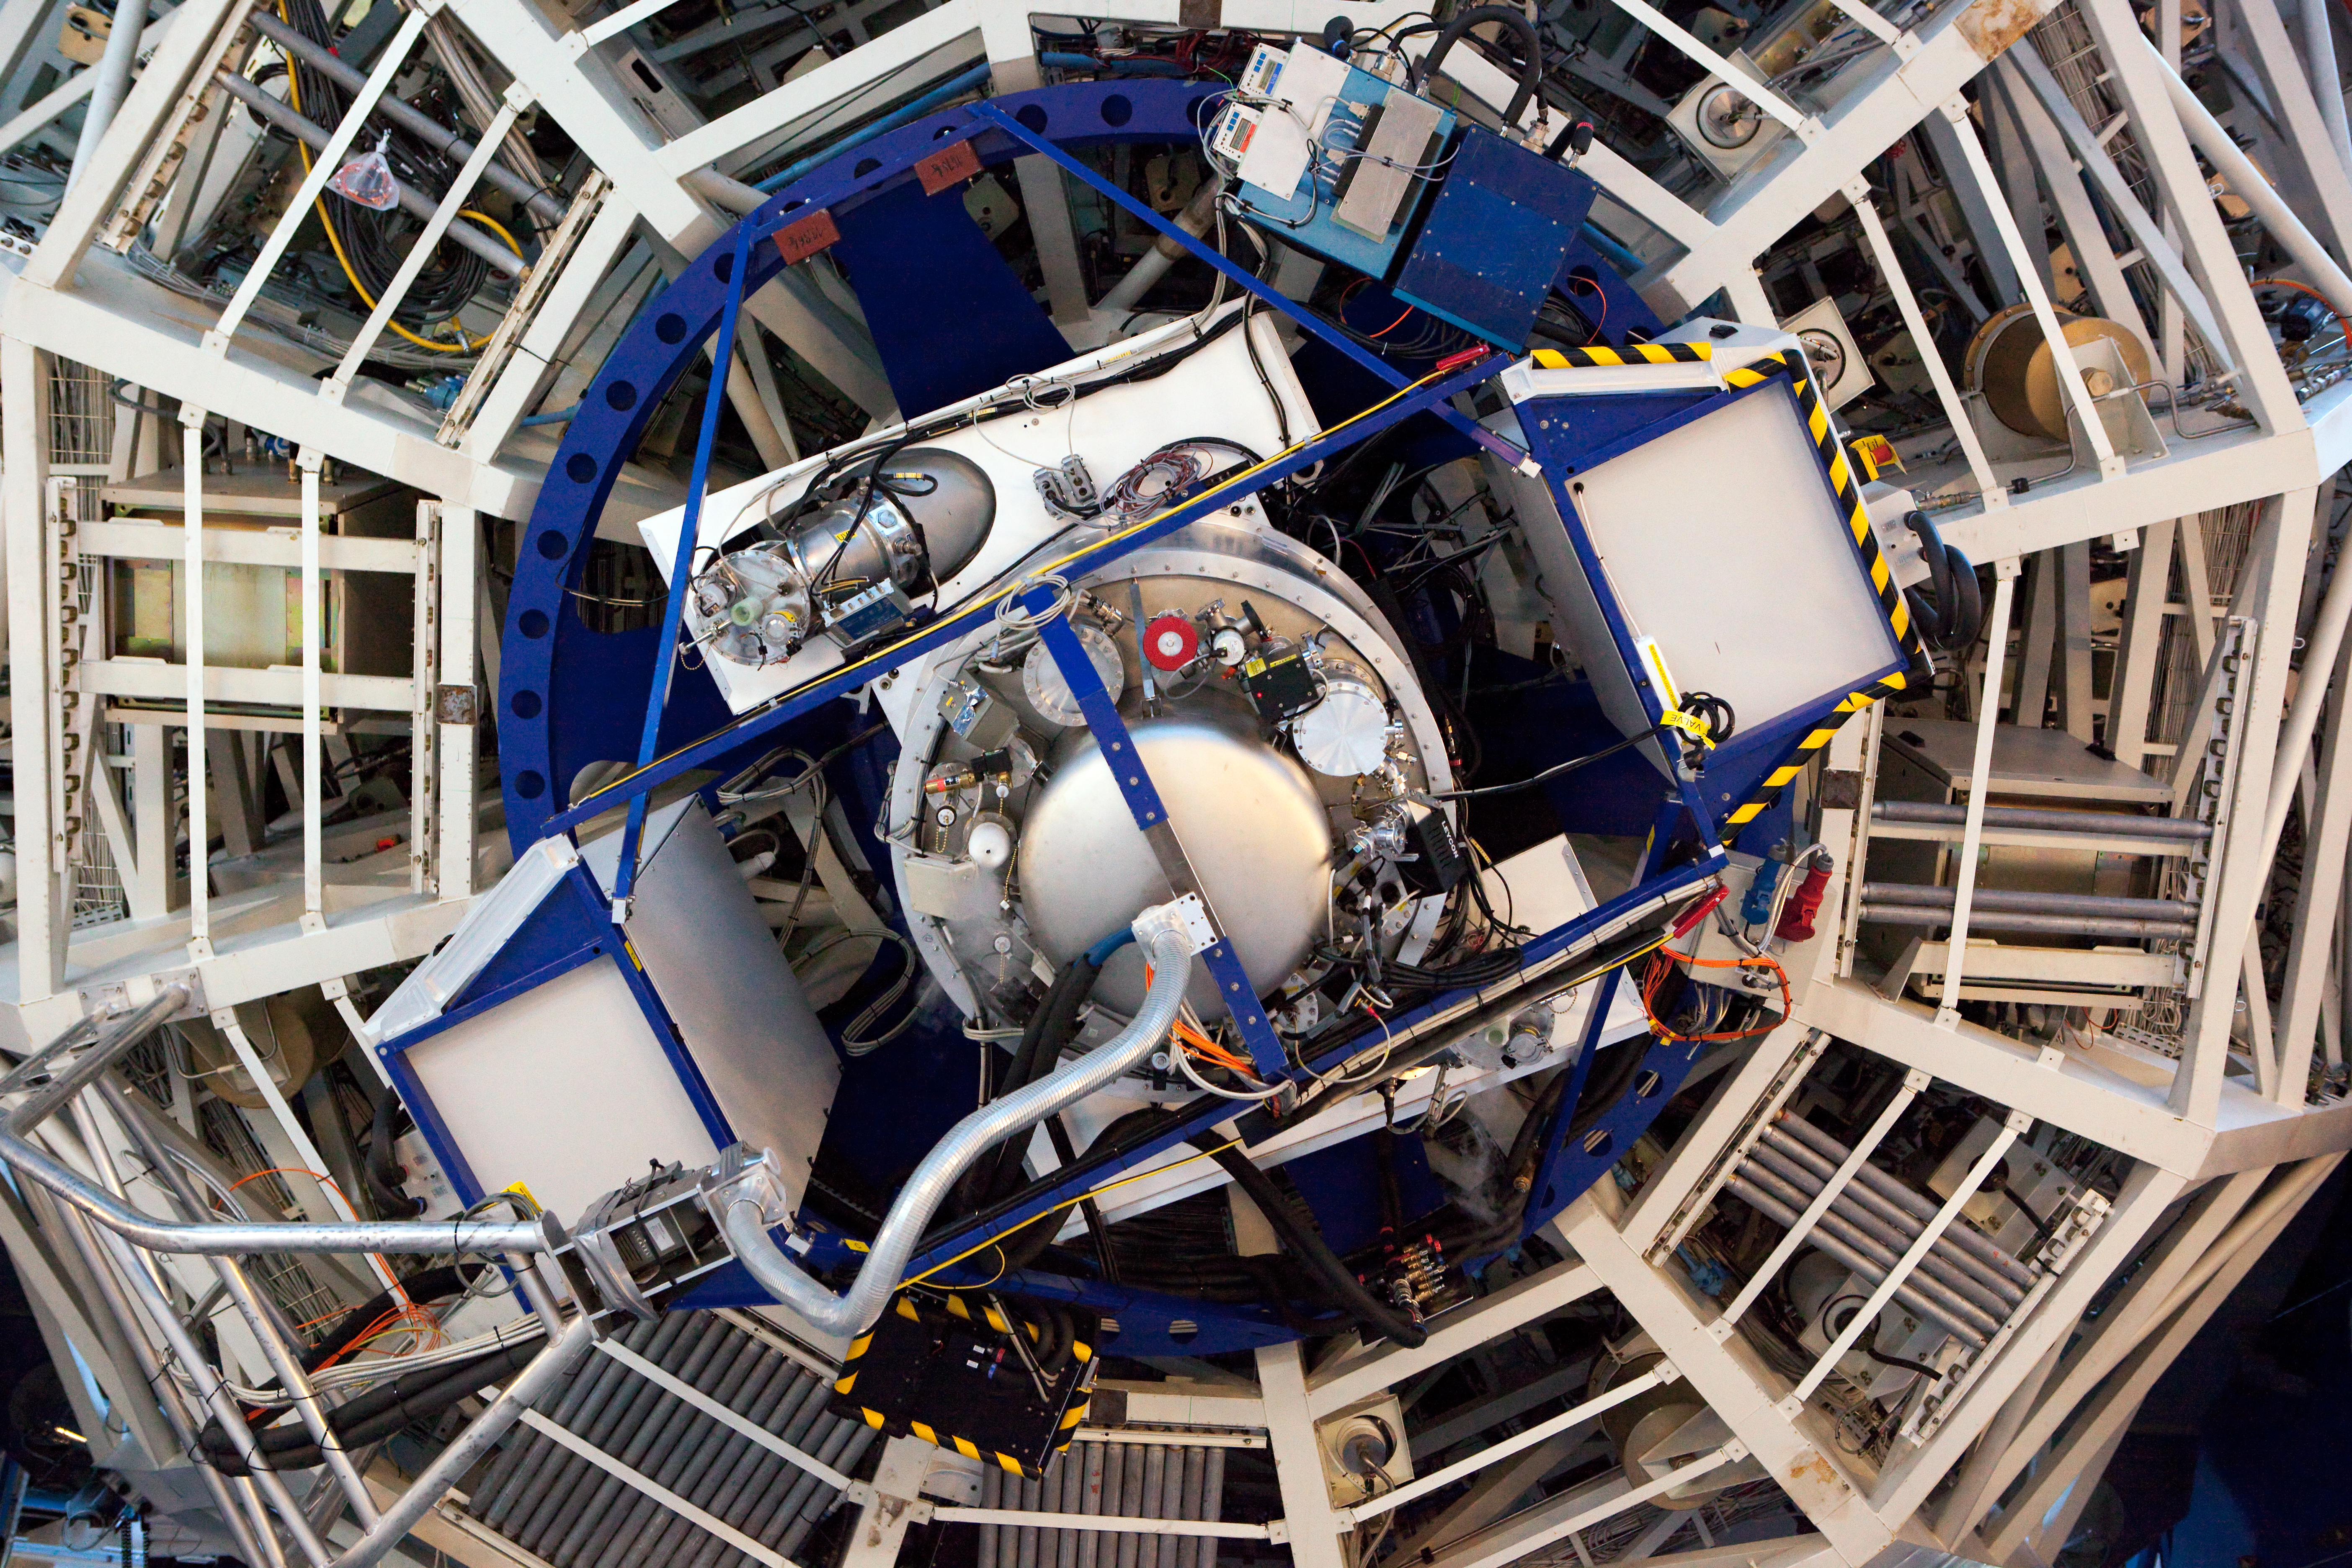

The X-shooter instrument

The first of the second generation Very Large Telescope instrument, X-shooter, is now ready to start routine observations. X-shooter is unique among astronomical instruments installed at large telescopes, as it can record the entire spectrum of a celestial object in one shot — from the ultraviolet to the near-infrared — with great sensitivity and spectral resolution.

Credit: ESO